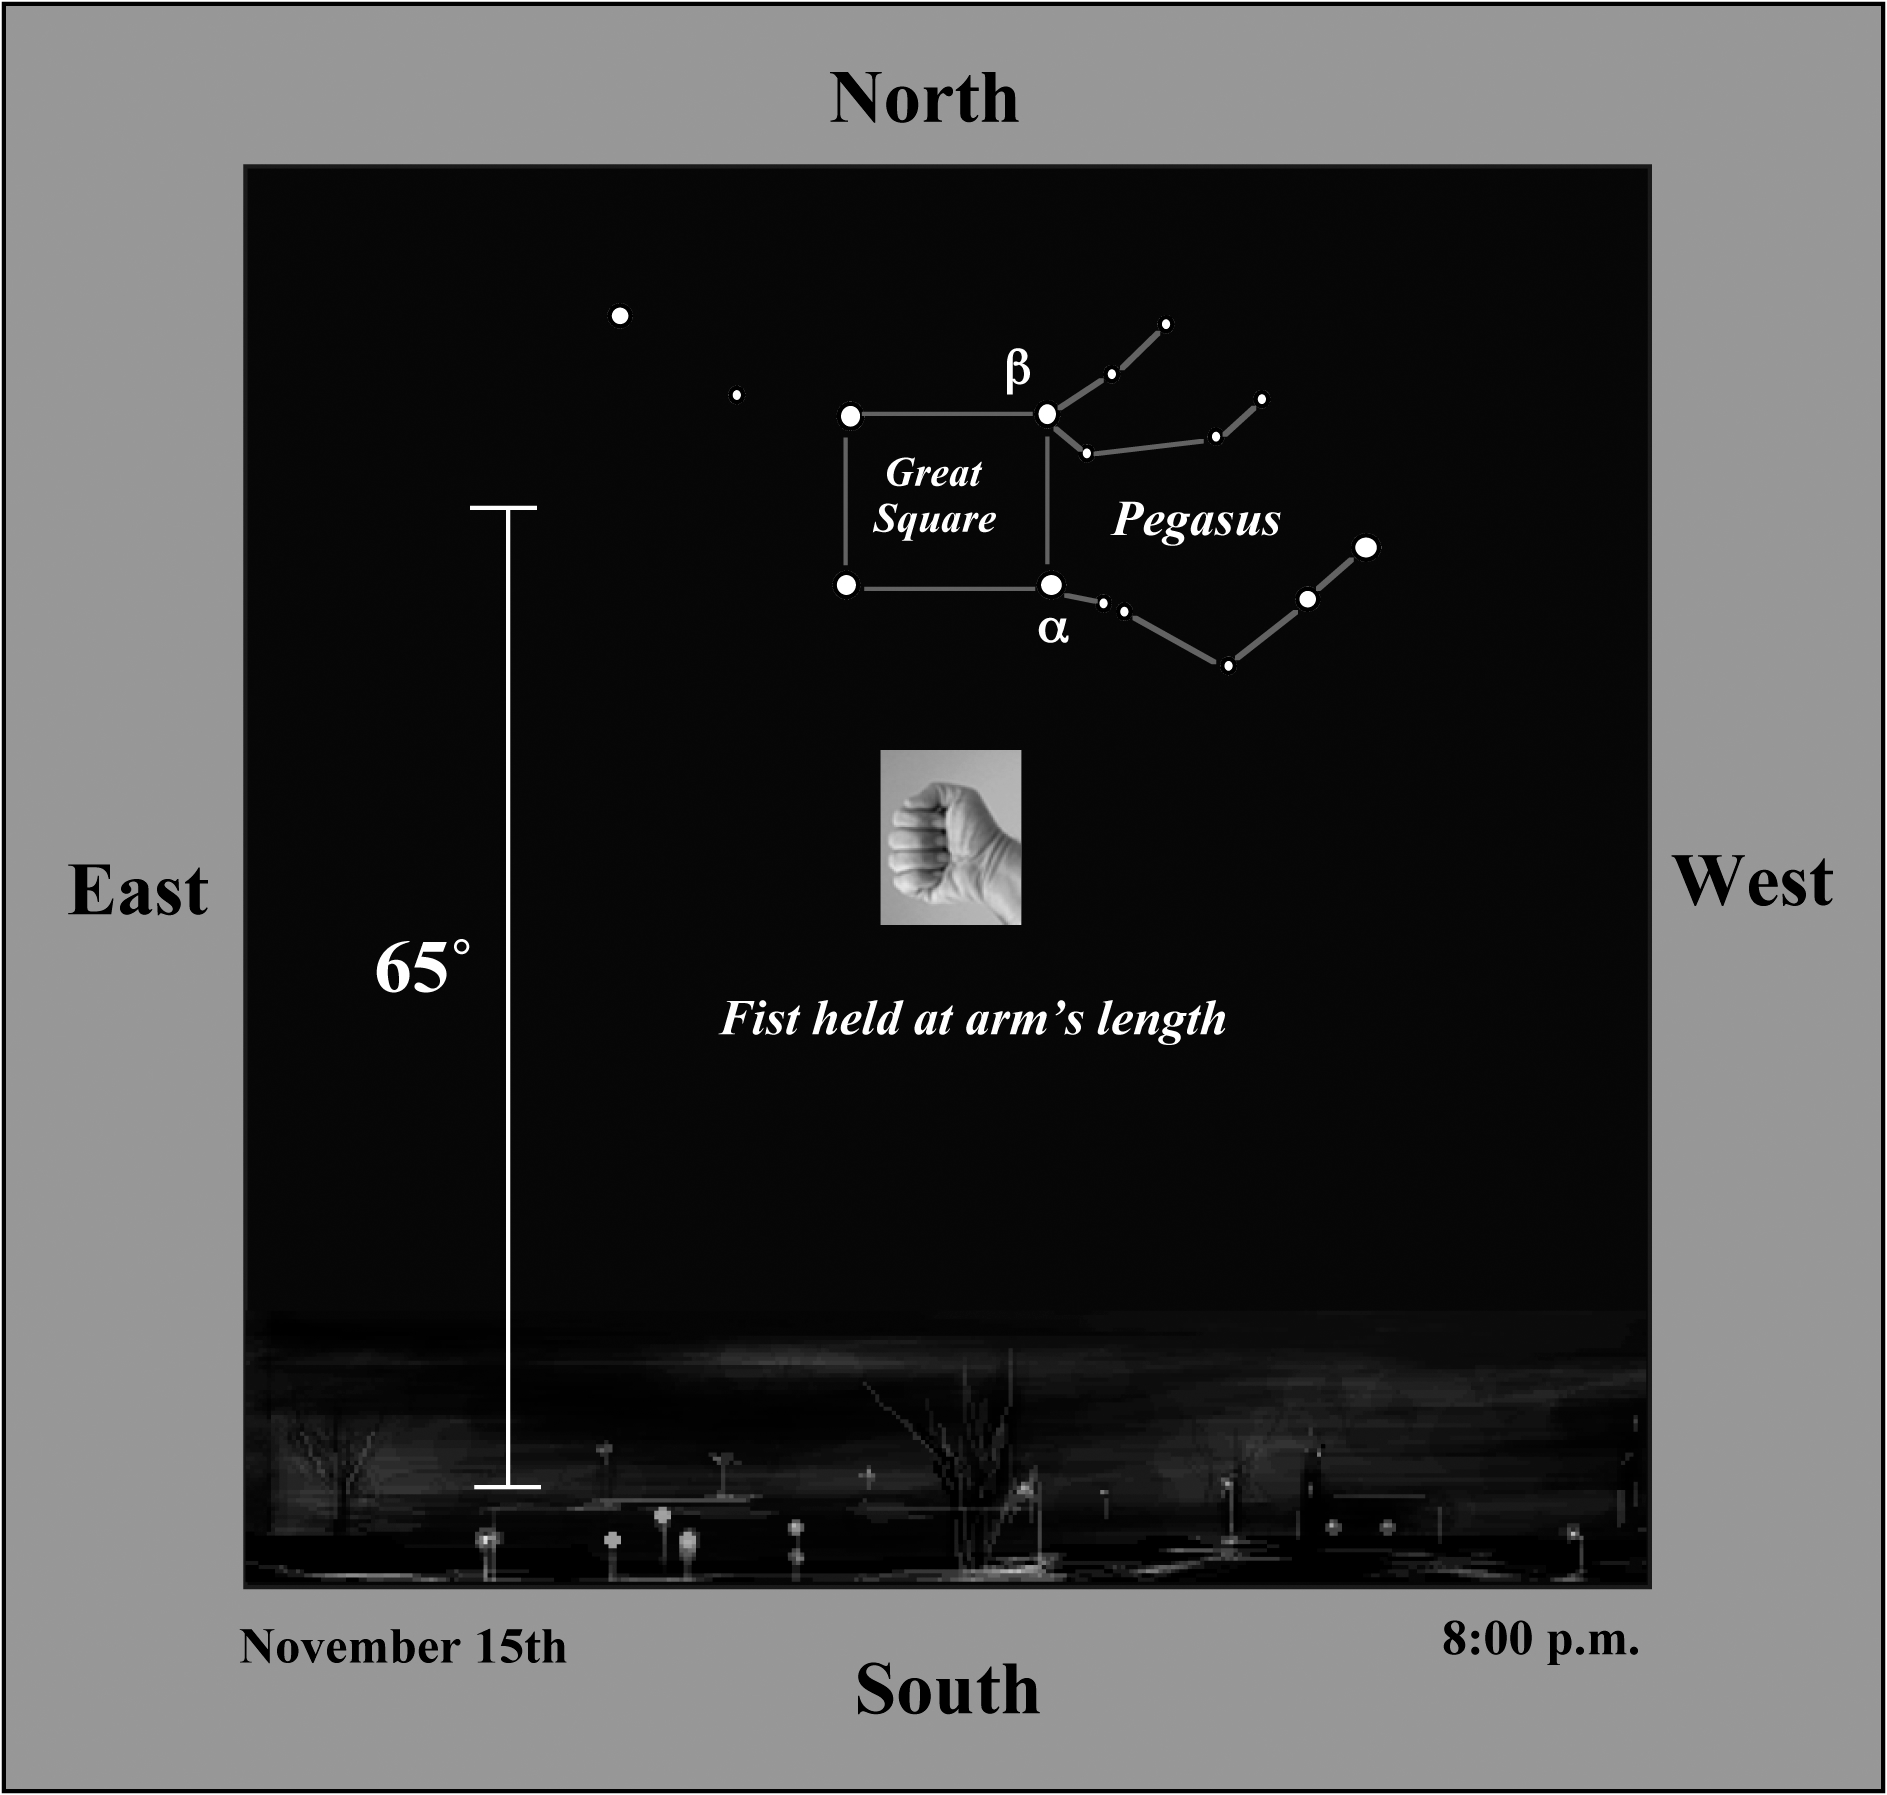

Planetary First Family Images

Location of Pegasus from mid-northern latitudes in the early evening in November. See locator maps below for details on finding HR 8799 with the naked eye or binoculars.

Credit: NOIRLab